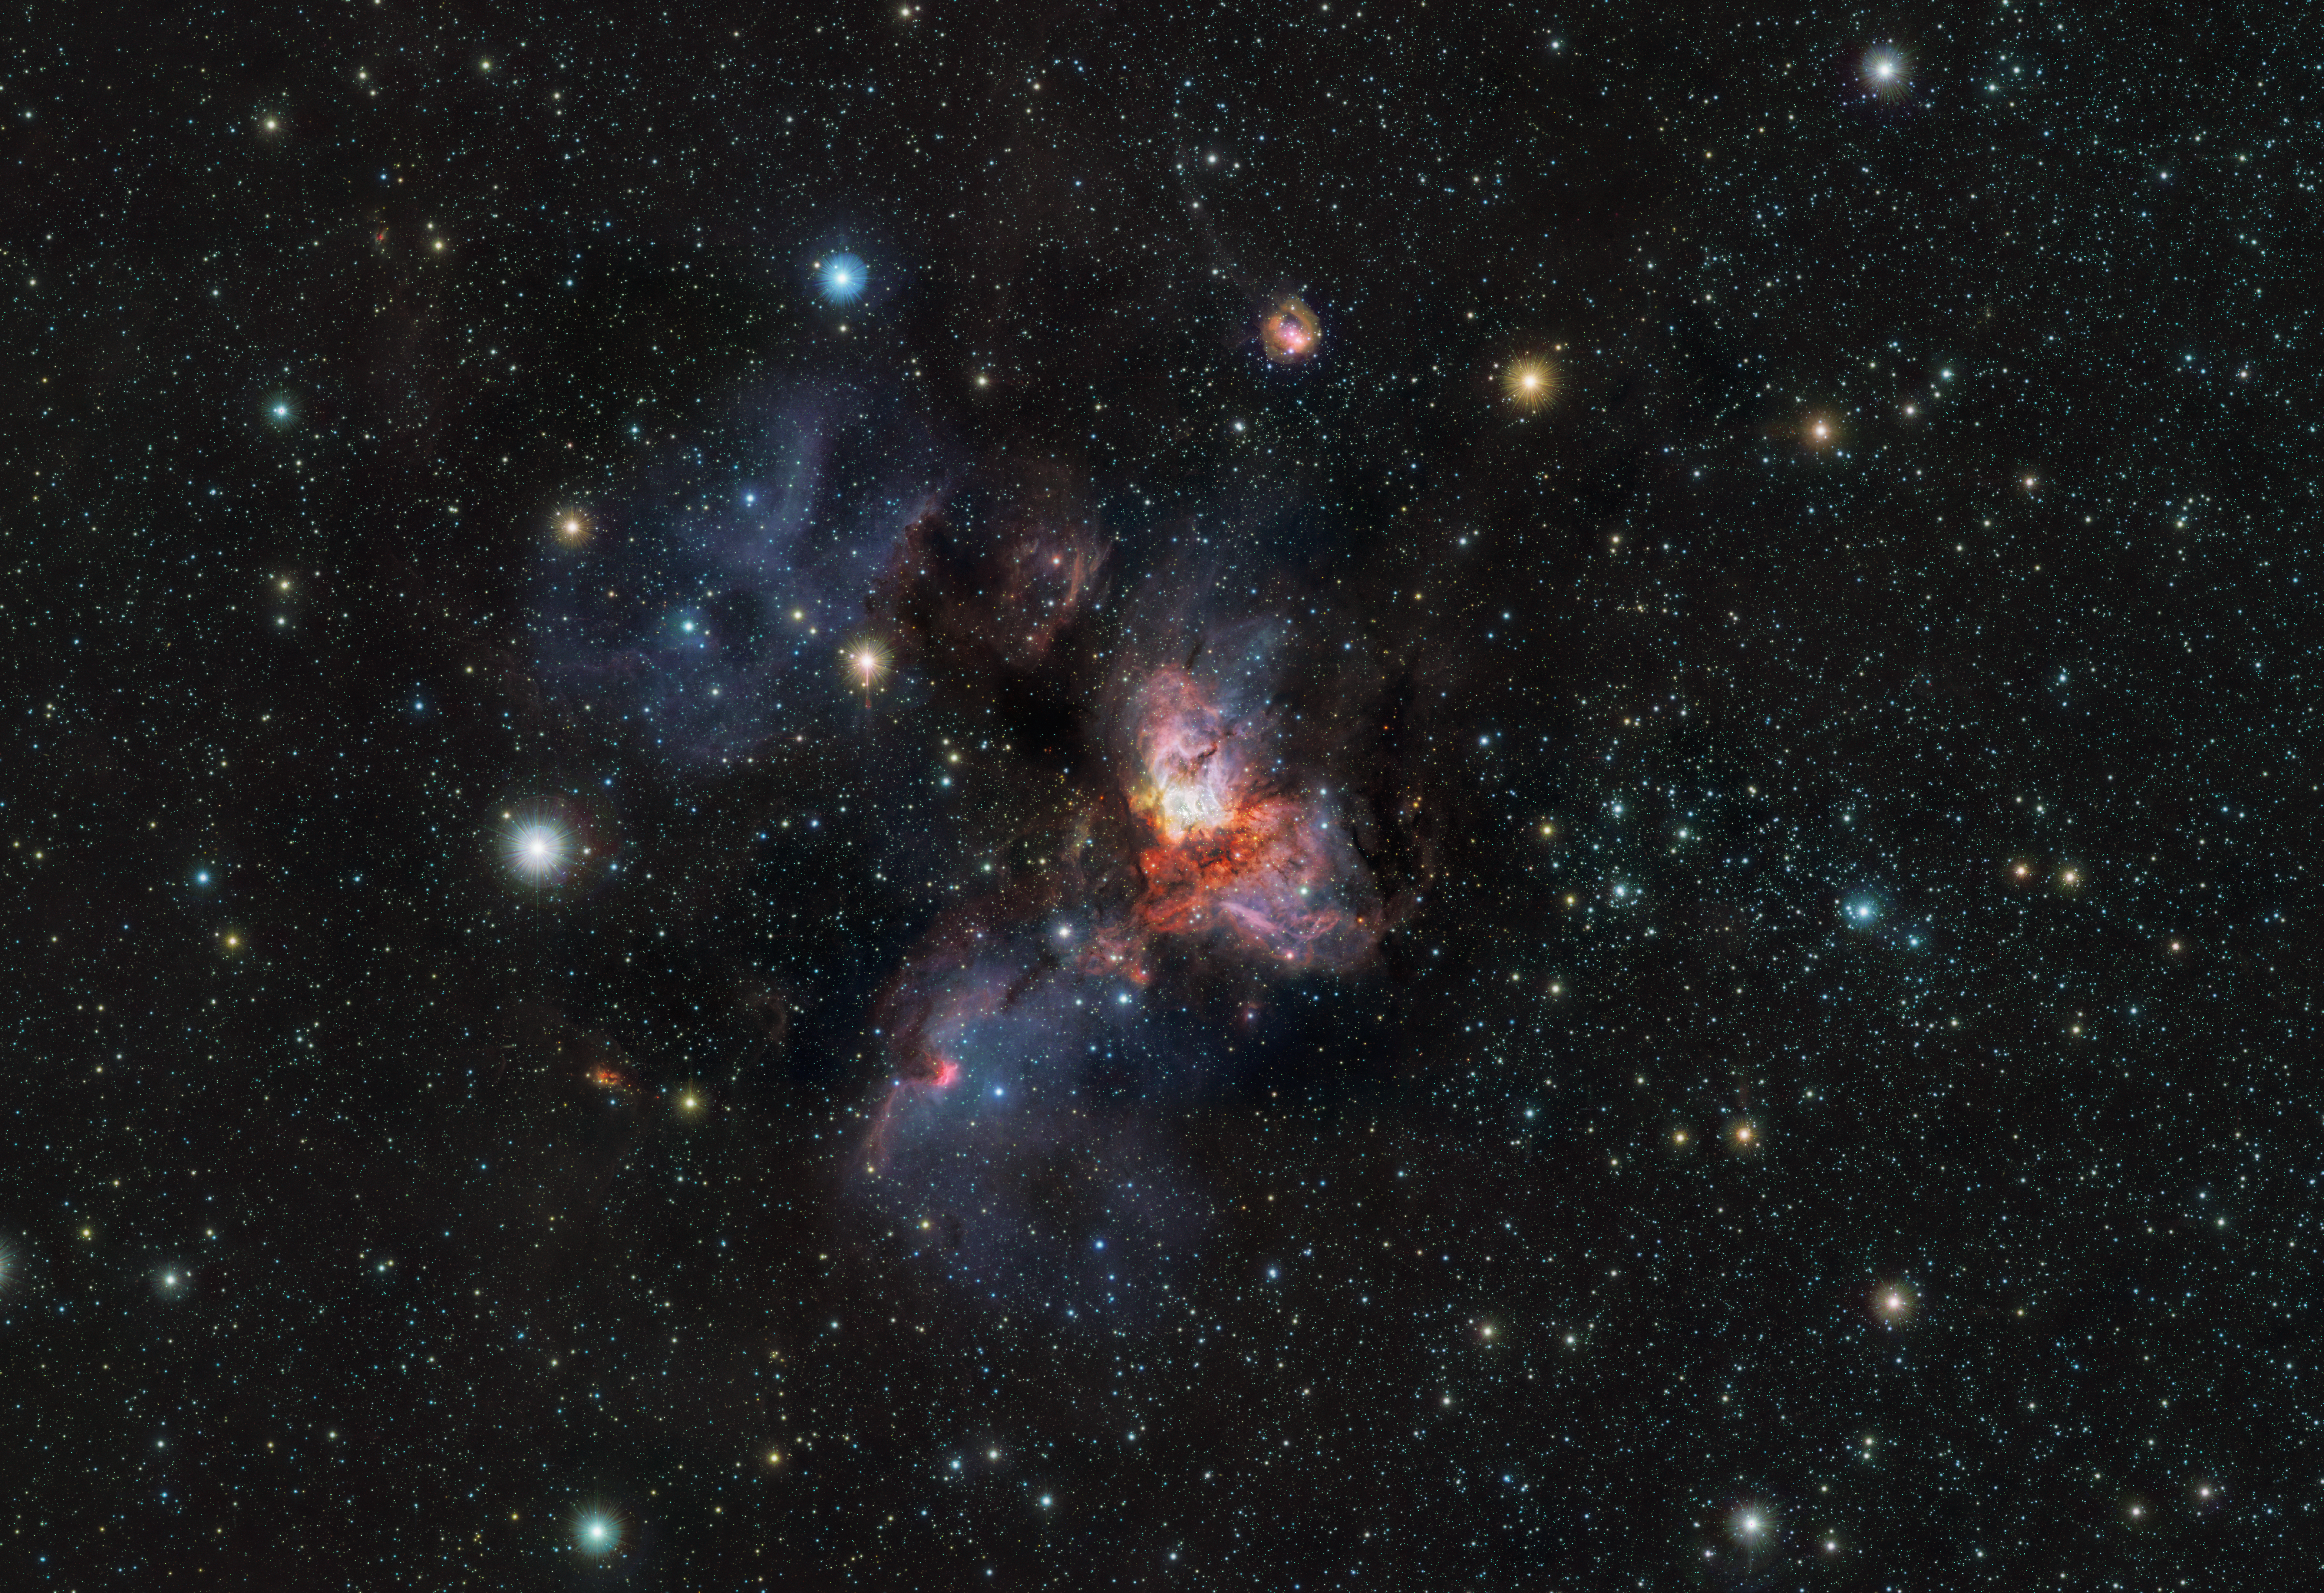

The RCW 38 cluster in infrared light

This is an 80-million-pixel picture of the star cluster RCW 38, located 5500 light-years away in the constellation Vela. RCW 38 is a young cluster containing about 2000 stars, and is bursting with star-forming activity.

The picture was taken with ESO’s Visible and Infrared Survey Telescope for Astronomy (VISTA), operating in Chile’s Atacama Desert. It shows a mixture of gas, dust and stars, creating an extravagant, yet spectacular landscape. As VISTA observes infrared light, it is able to peer through most of the dust in this region, which would block our view when observing in visible light. Behind the dust, VISTA is showing young stars within dusty cocoons and cold ‘failed’ stars known as brown dwarfs, thus revealing the secrets within these young stellar nurseries.

Credit: ESO/VVVX survey